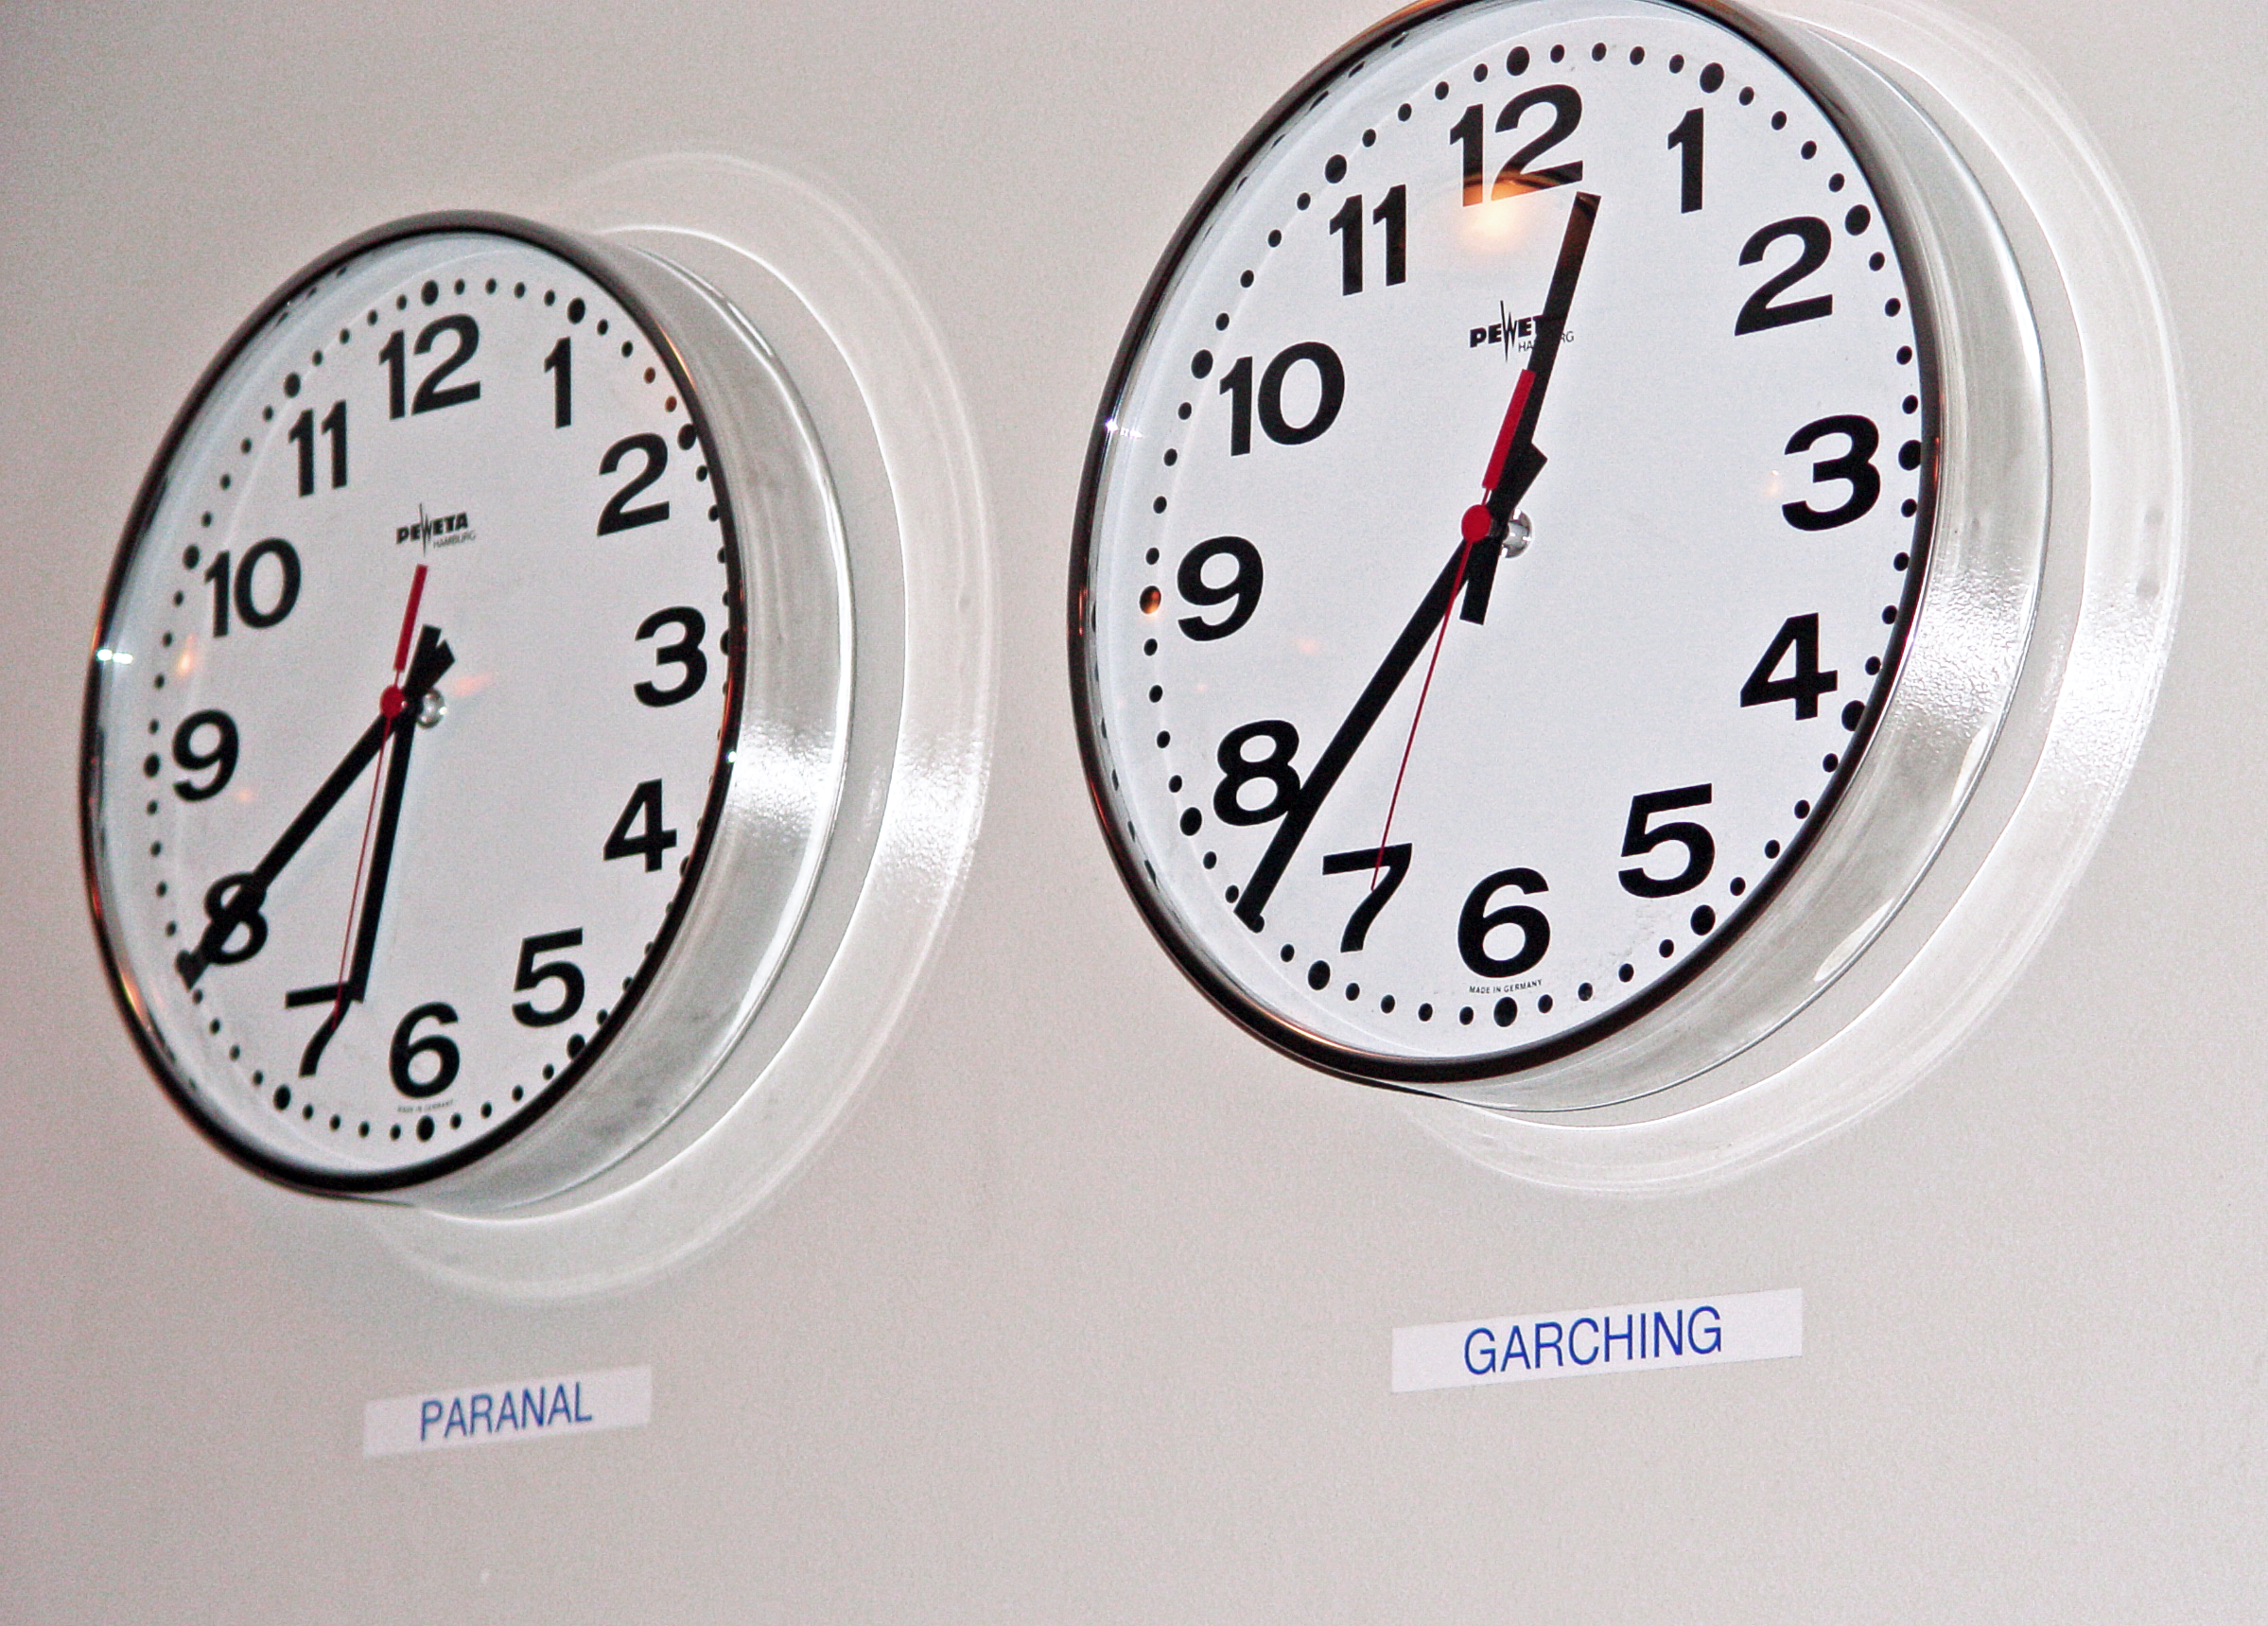

Clocks at Paranal

Two clocks indicate Garching (Germany) and Paranal (Chile) times at the entrance of the Paranal control building.

Credit: ESO